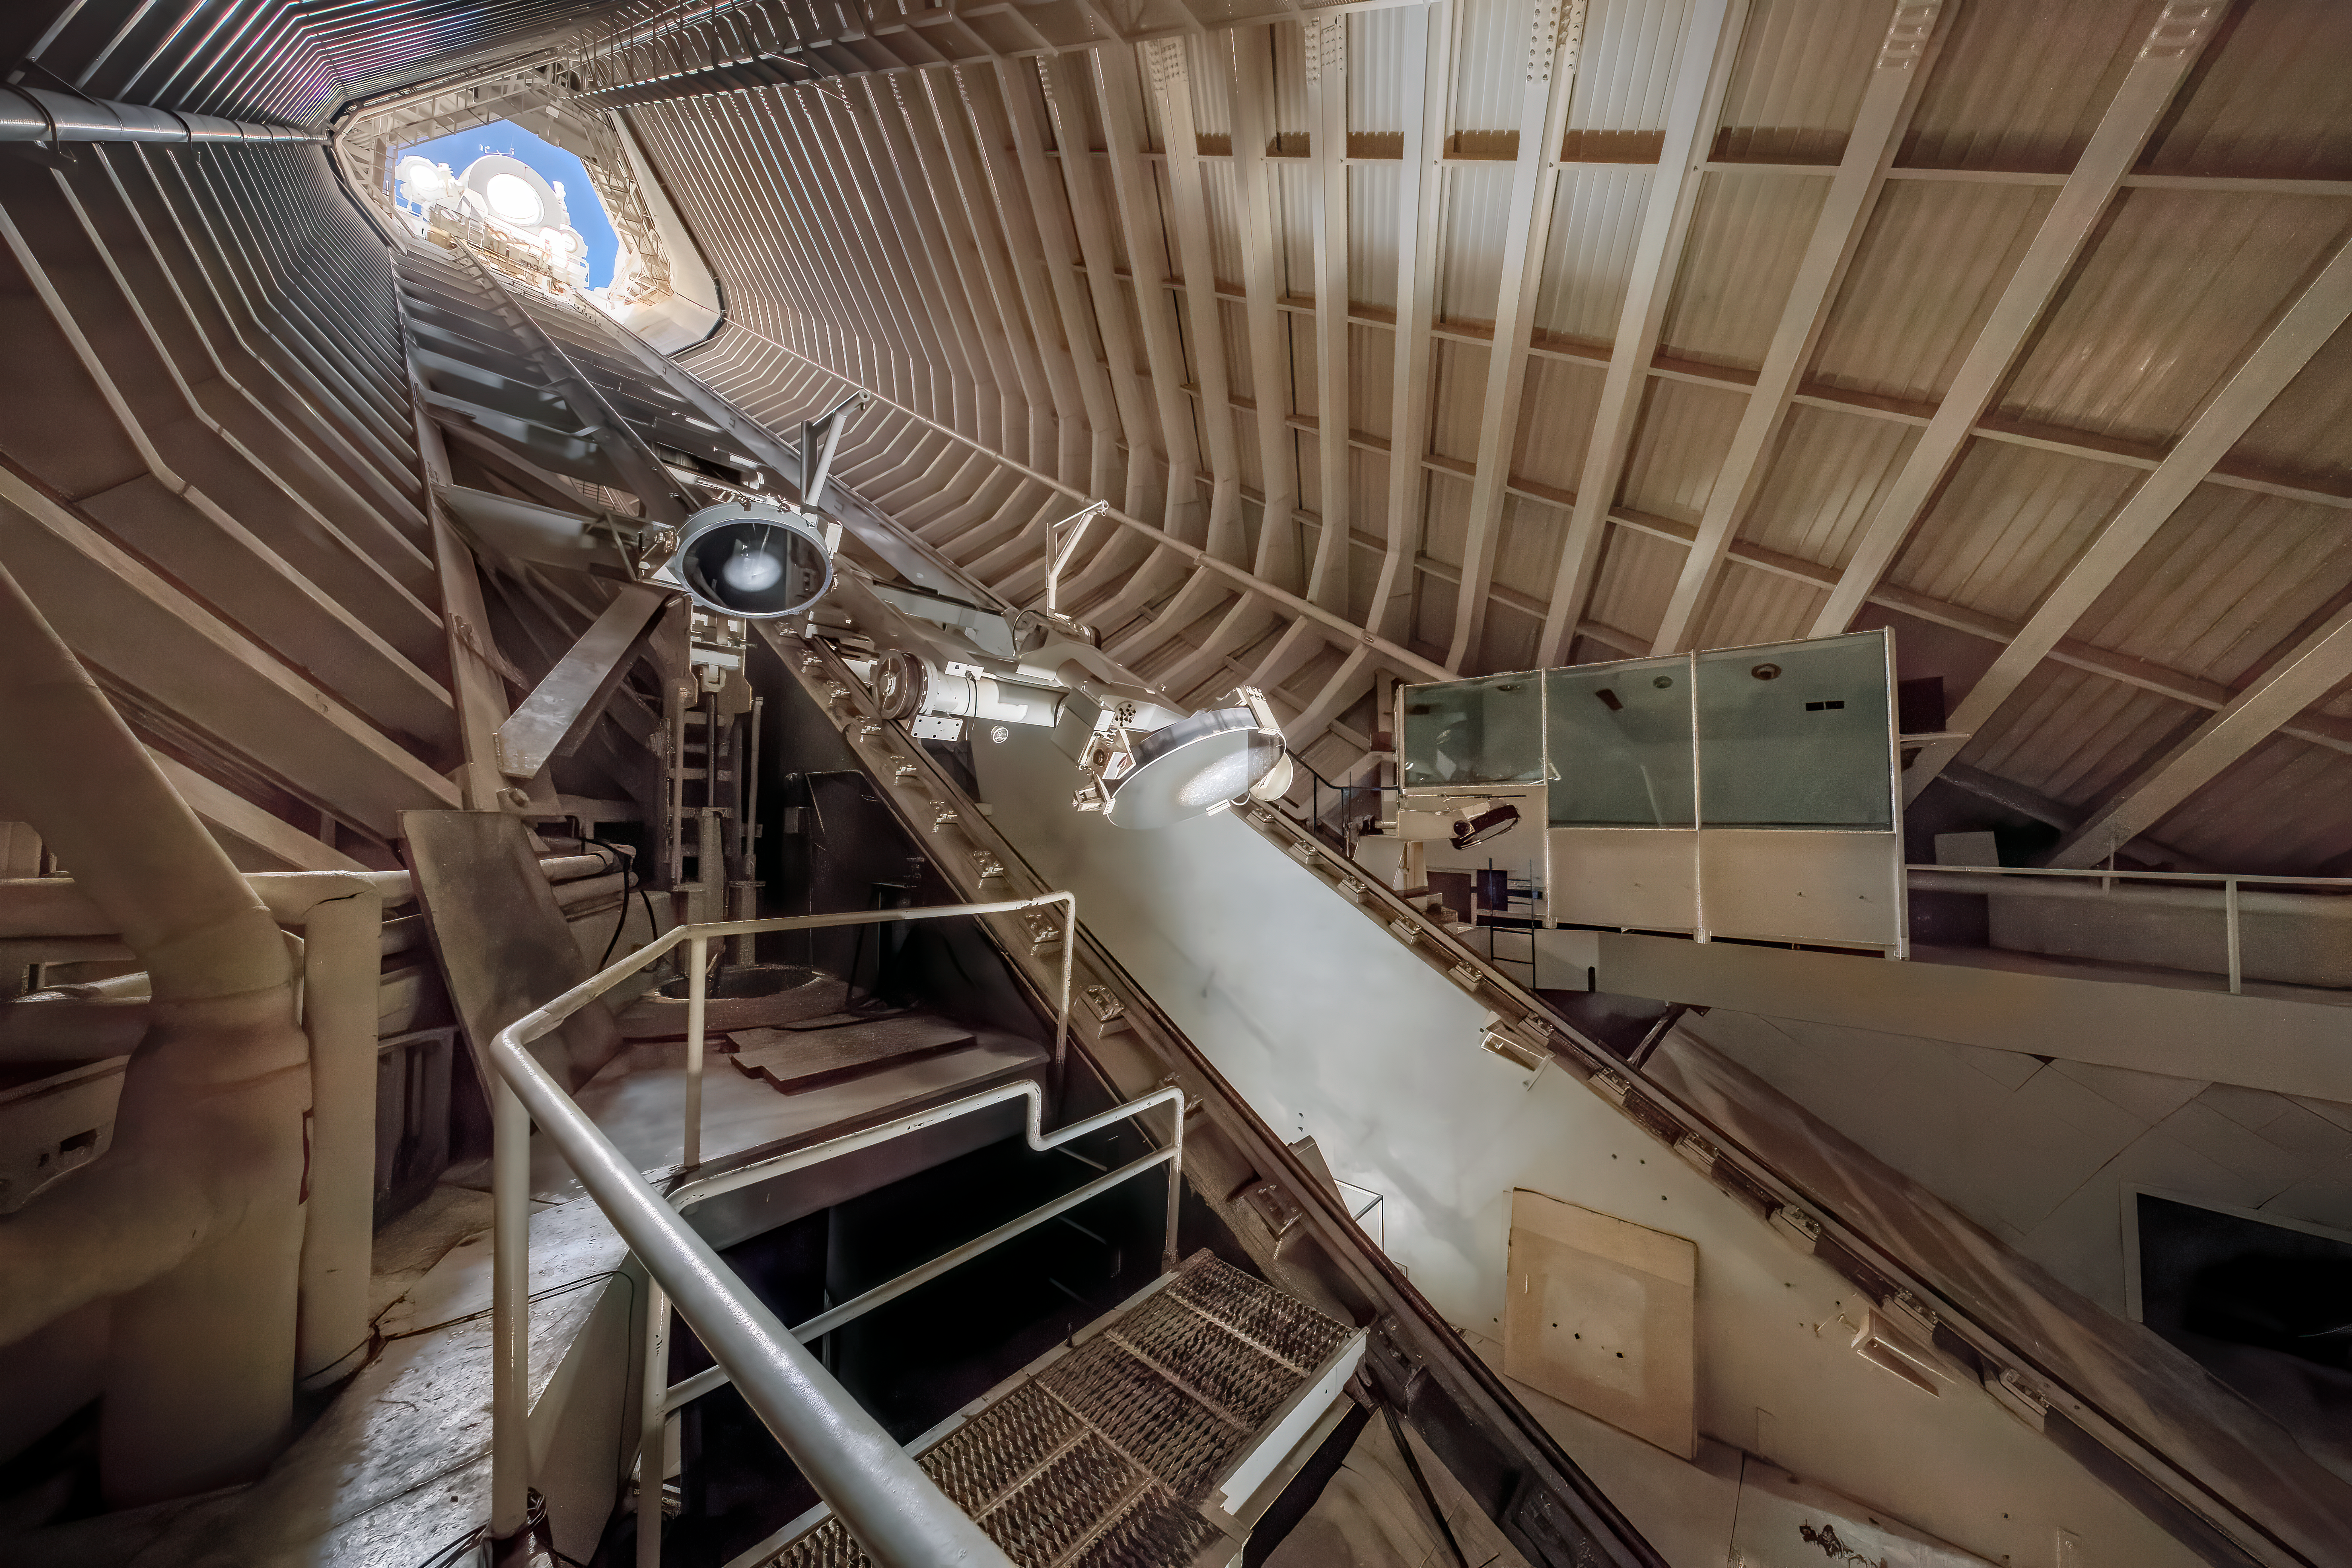

Inside the McMath-Pierce Solar Telescope

This image shows part of the underground portion of the McMath-Pierce Solar Telescope, located at Kitt Peak National Observatory.

Credit: NOIRLab